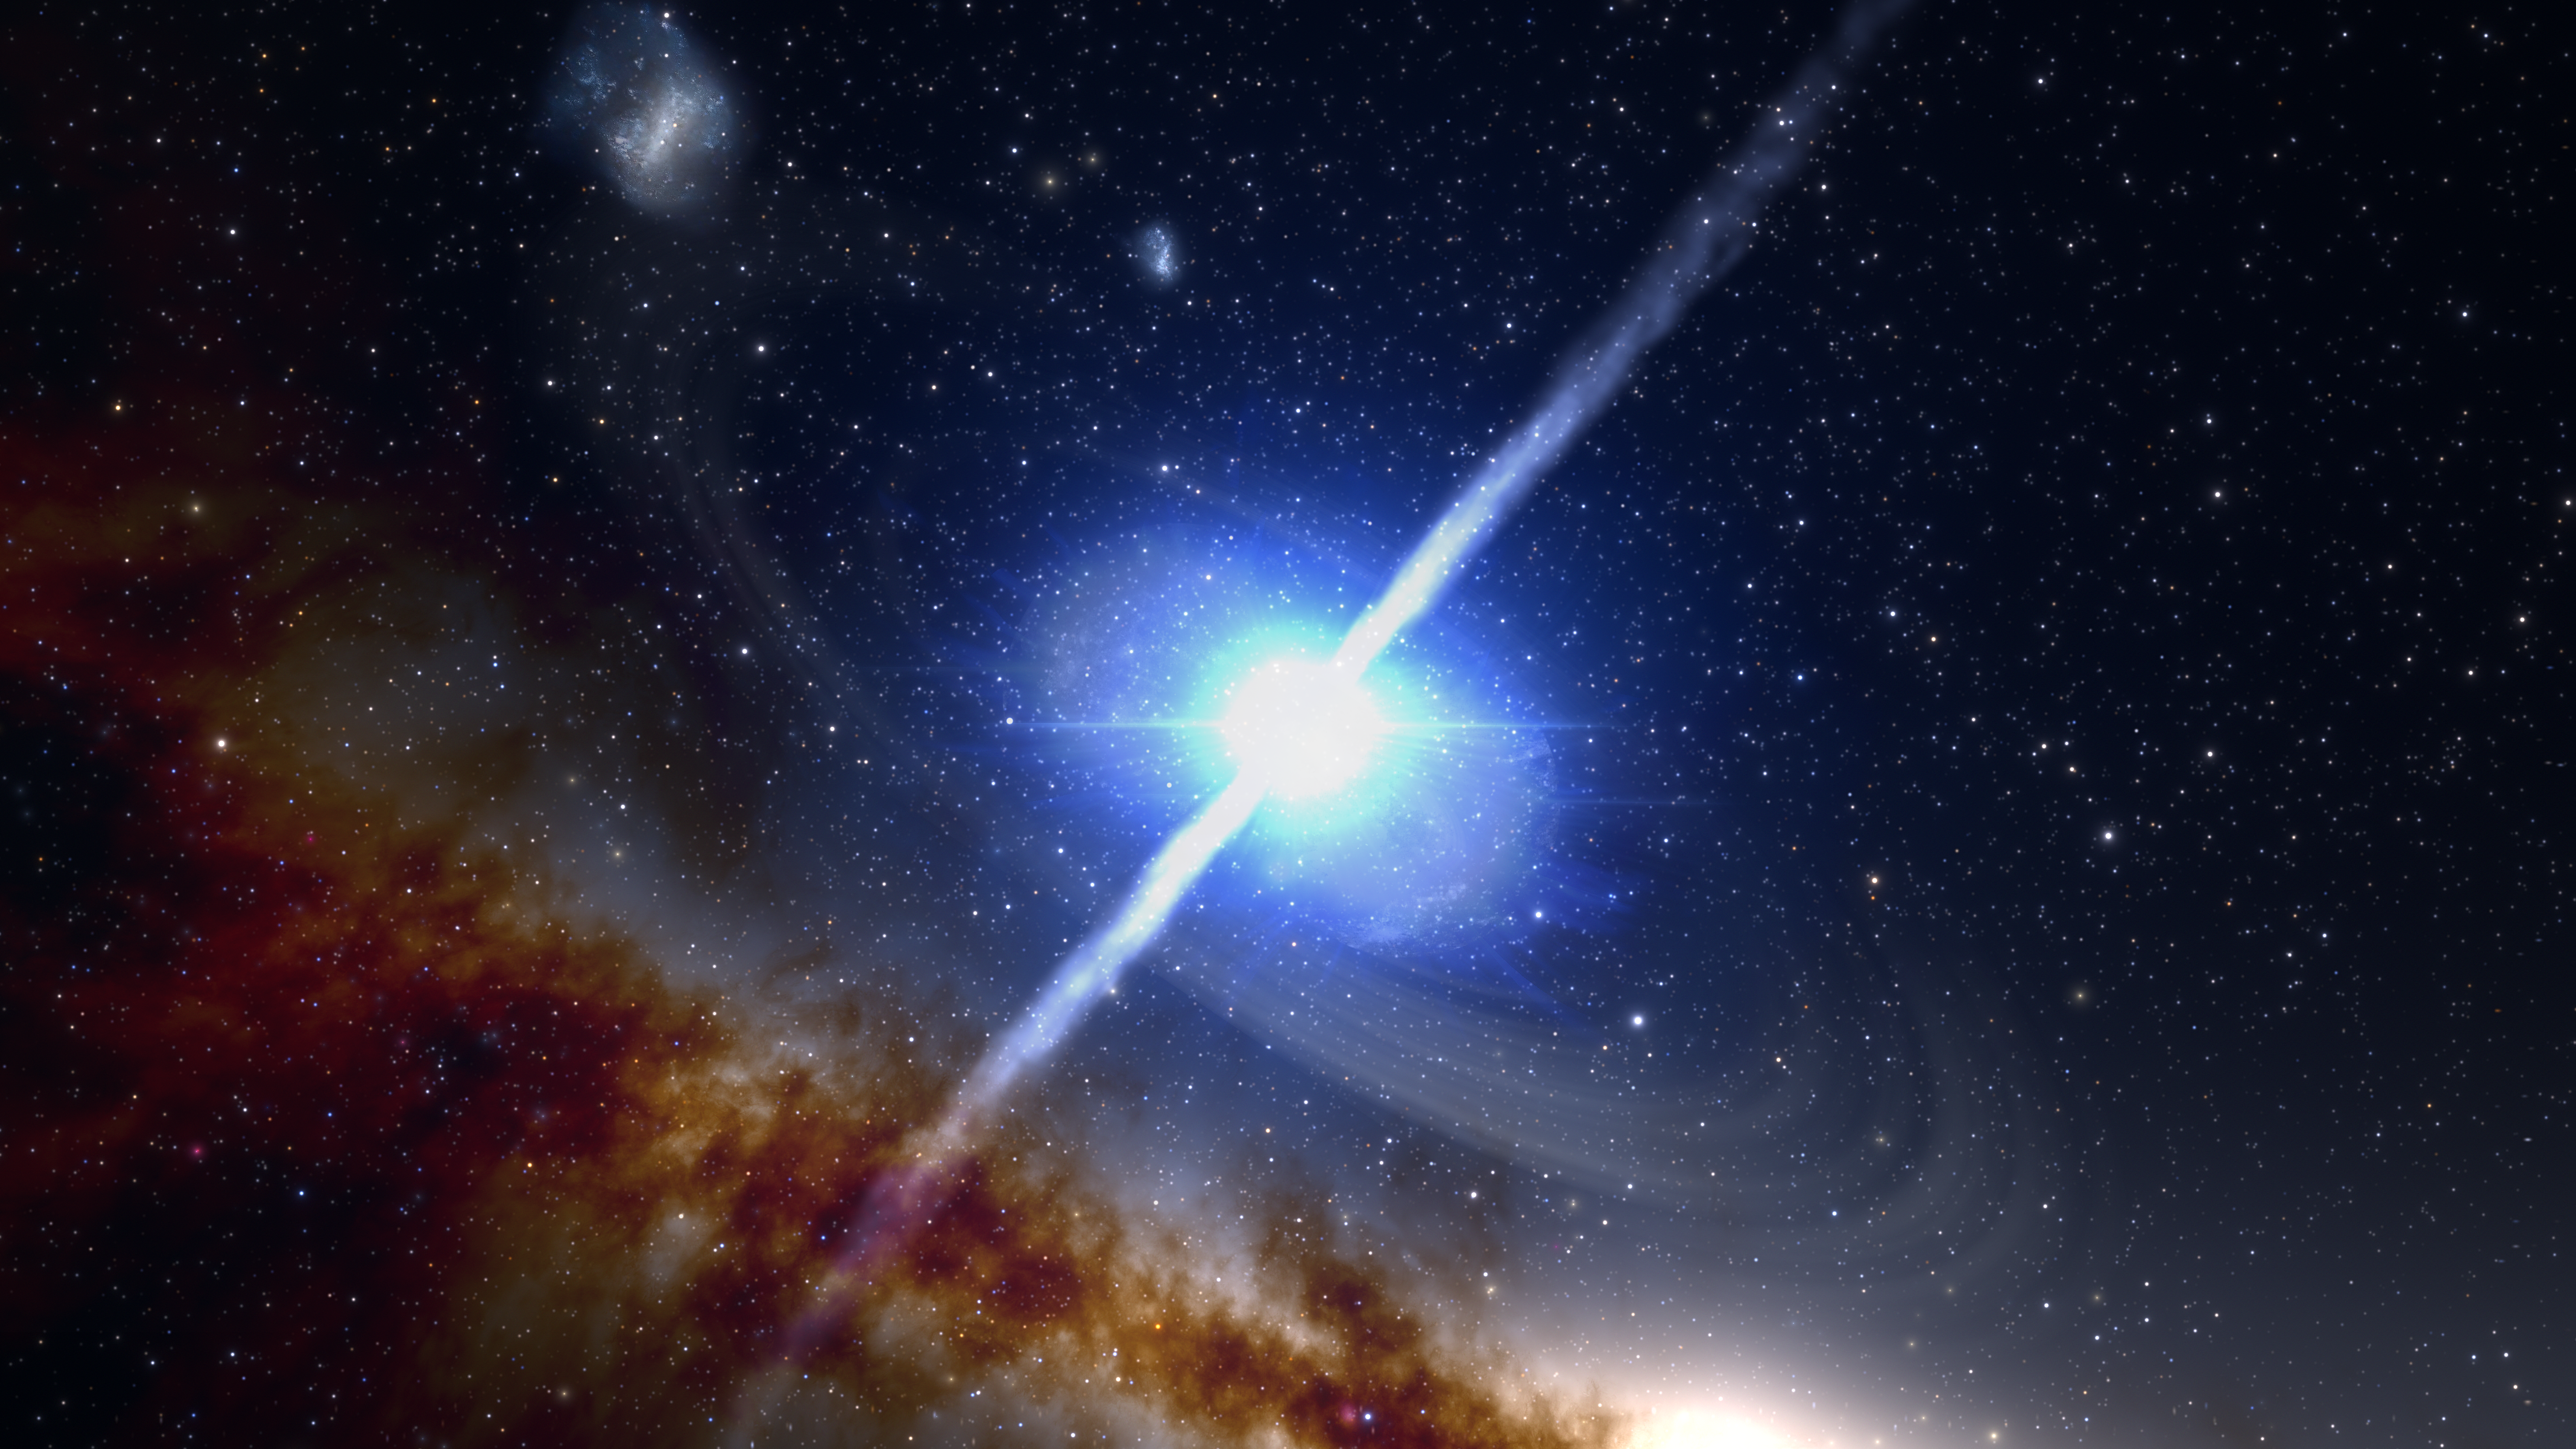

Neutron Star Merger in the Early Universe

This artist's impression illustrates the merger of two neutron stars, which produces the remarkably brief (1- to 2-second) yet intensely powerful event known as a short gamma-ray burst. The corresponding explosion, known as a kilonova, also forges the heaviest elements in the Universe, such as gold and platinum. Recent observations have found that some of these bursts, rather than occurring in the vastness of intergalactic space as was initially suggested, actually happen in previously undiscovered galaxies in the very distant Universe, up to 10 billion light-years away. NOIRLabs’ two Gemini telescopes were instrumental in helping make this discovery.

Credit: NOIRLab/NSF/AURA/J. da Silva/Spaceengine